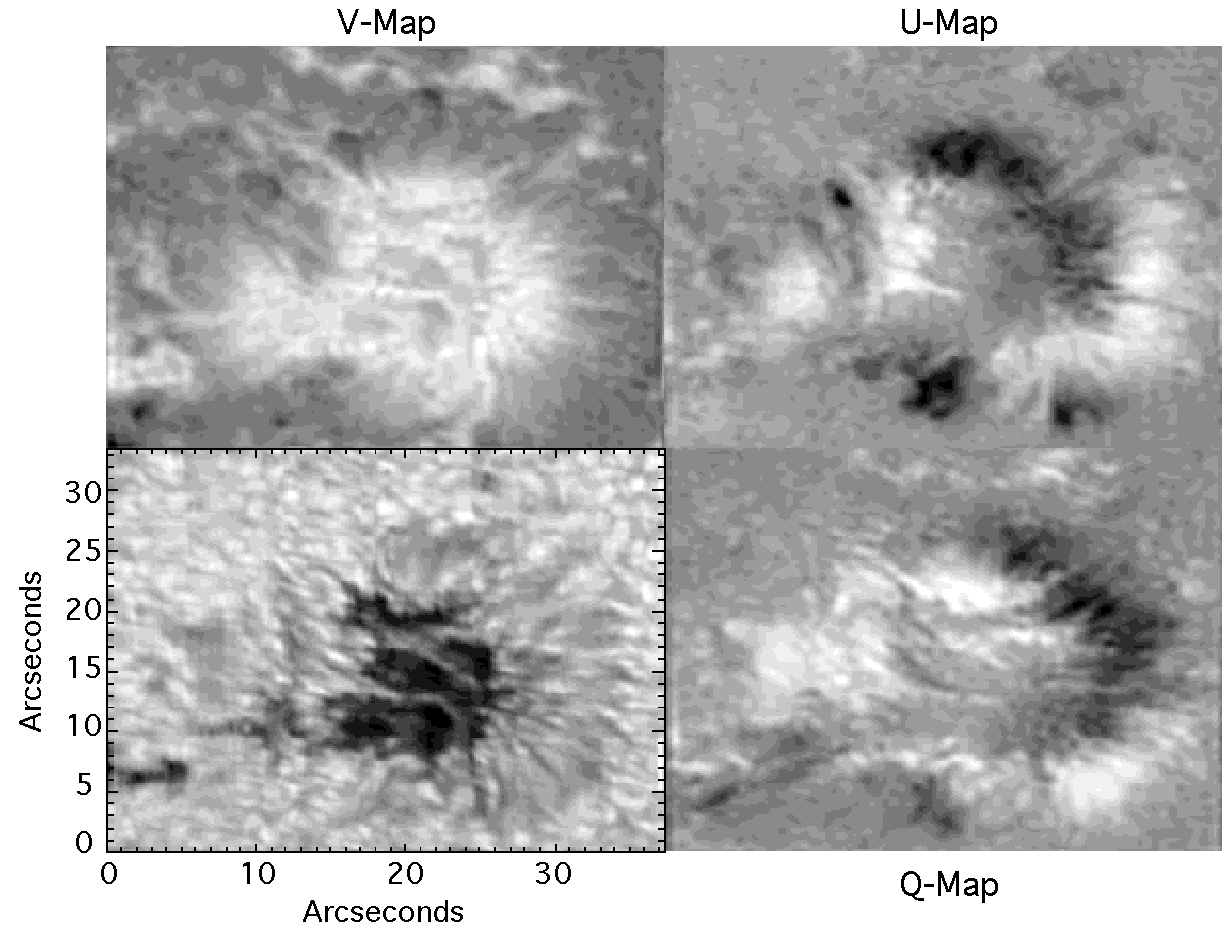

I, Q, U, V map of a sunspot

The new Diffraction-Limited Spectro-Polarimeter (DLSP) at the Dunn Solar Telescope at Sacramento Peak captured this (I, Q, U, V) Stokes parameters map of a sunspot on March 31st, 2002, even in its earliest, Phase I, configuration. For further details, see the June 2002 NOAO Newsletter (no.70), NSO section (currently only available in PDF format).

Credit: NOIRLab/NSF/AURA